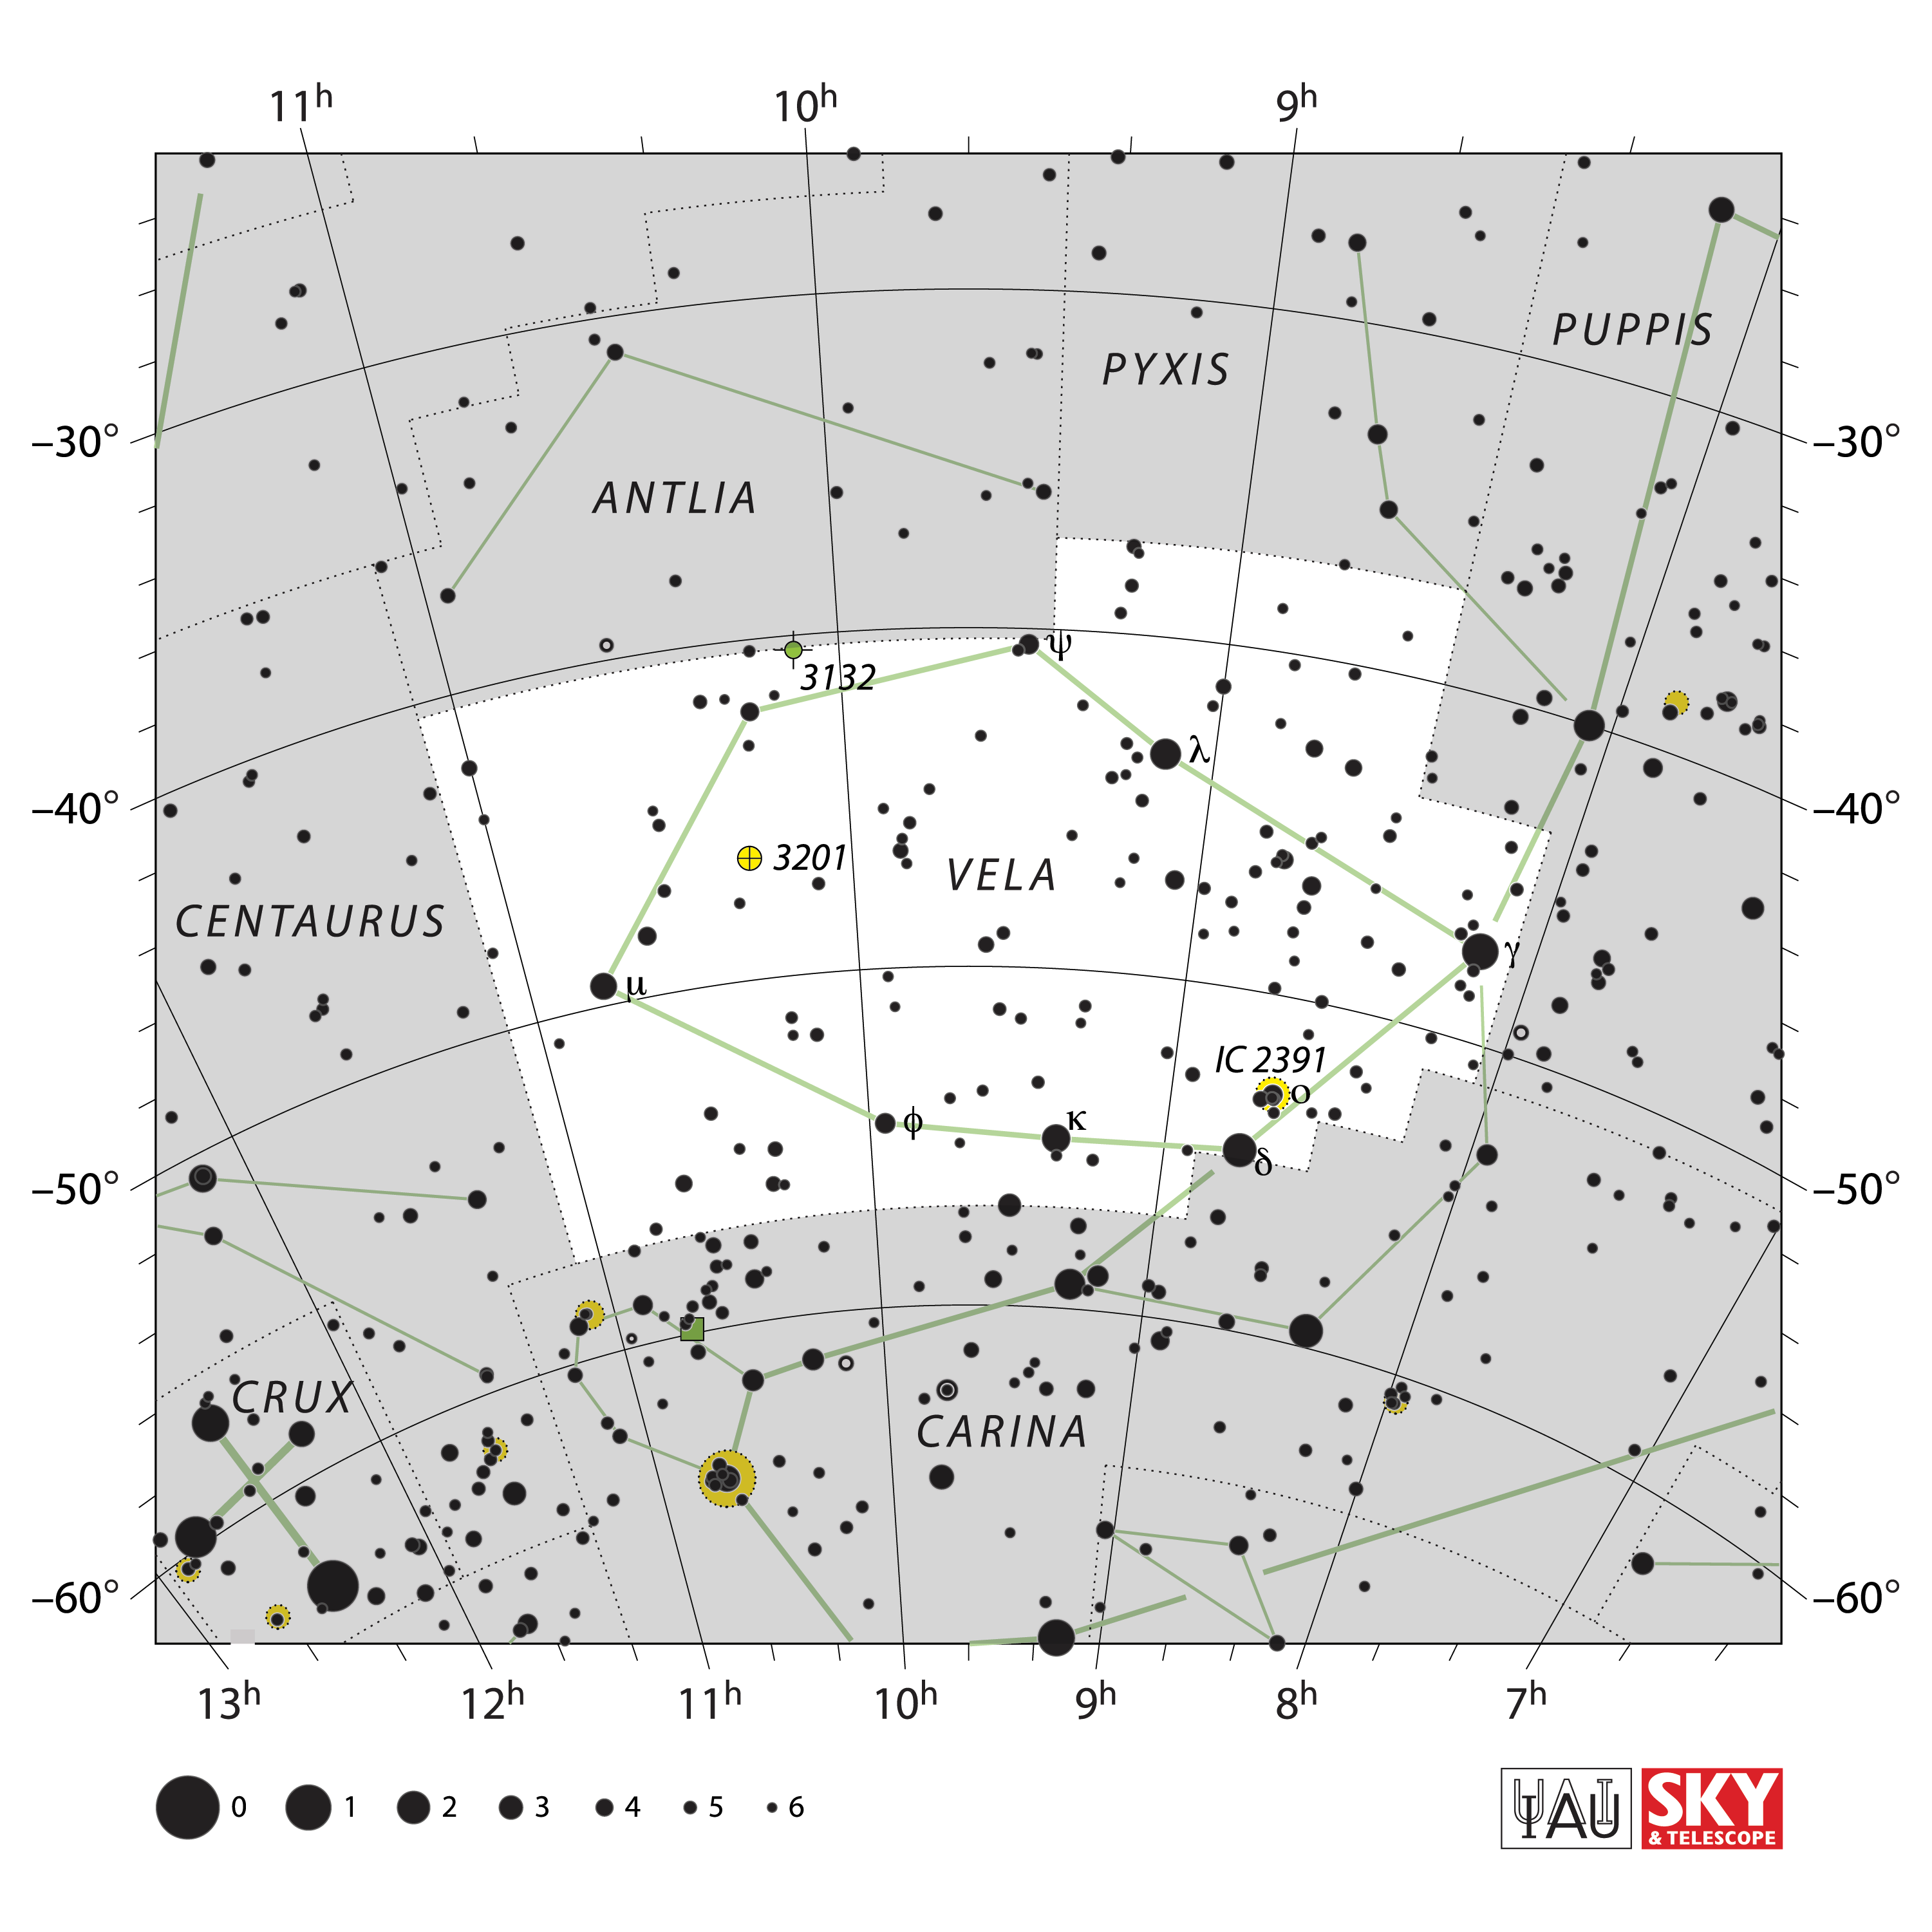

Vela

Credit: IAU and Sky & Telescope